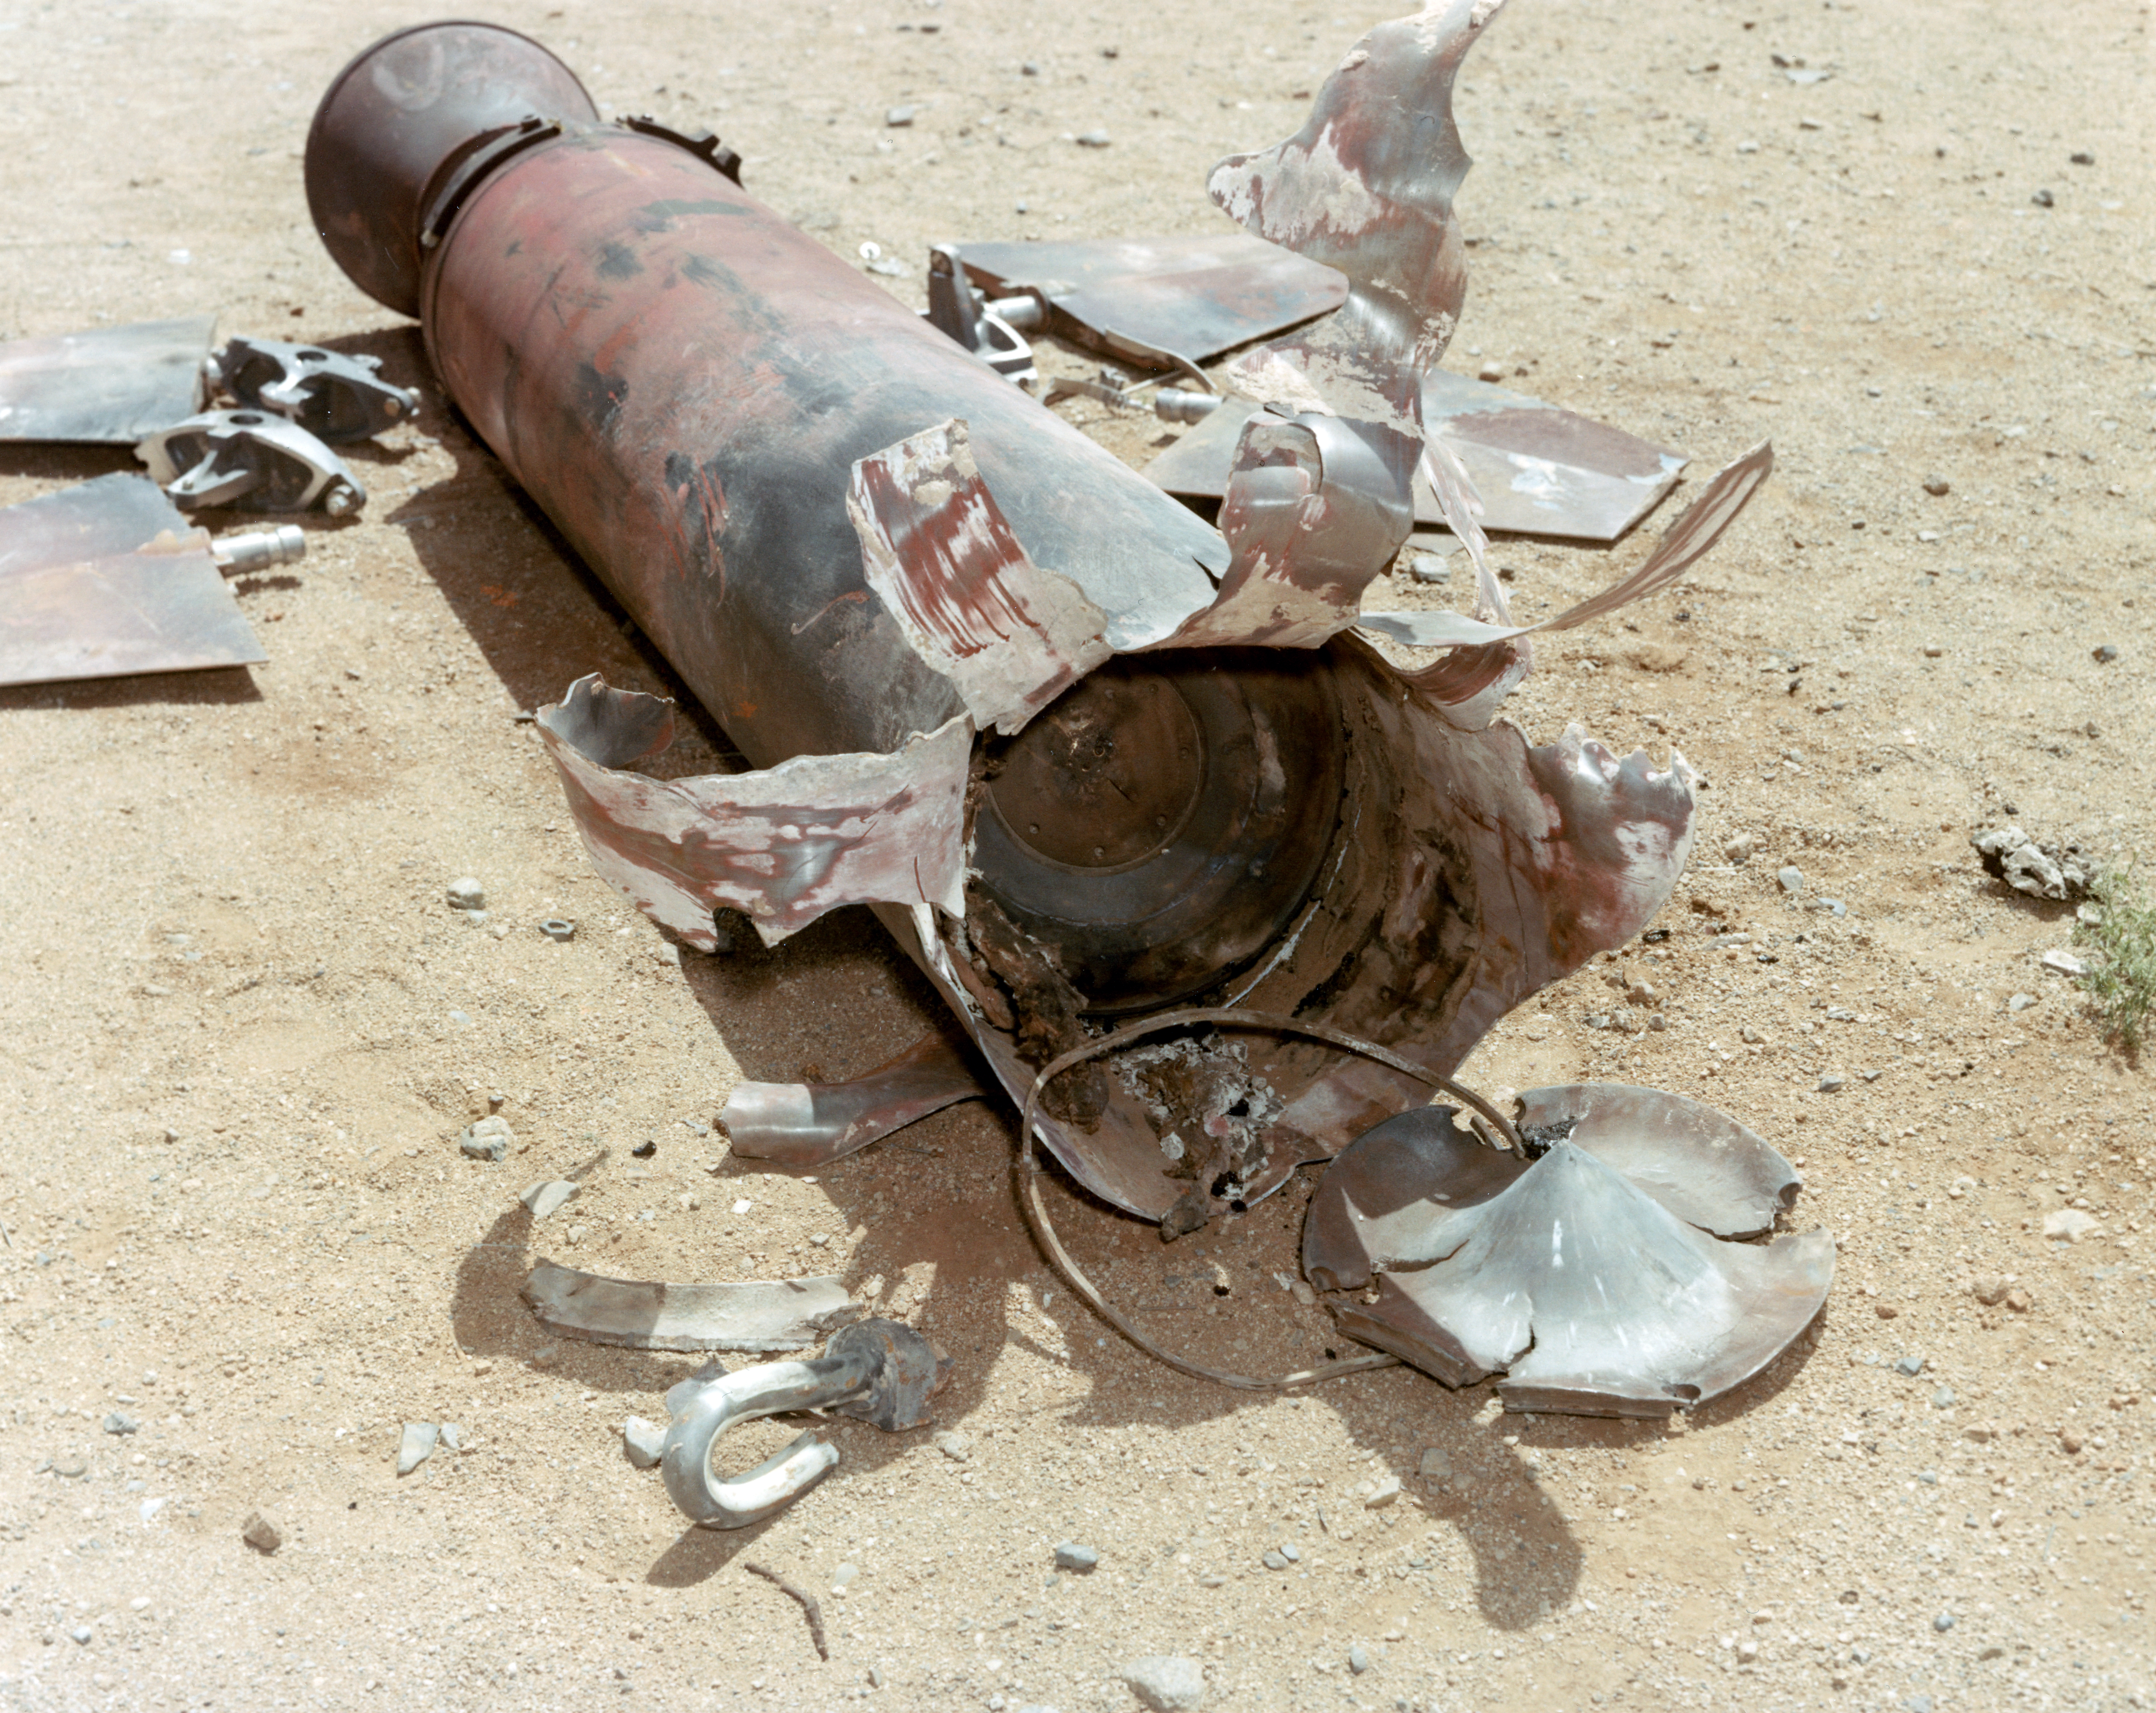

Kitt Peak Rocket Program Flight 3.3

This image shows part of the Aerobee 170-4 M1 rocket launched by Kitt Peak at White Sands Missile Range on 24 April 1970. This was flight 3.3, which had science goals of measuring the X-ray spectrum of Sco X-1 using crystal spectrometers and proportional counters.

Scientists gathered excellent data from this launch, and all systems, including the rocket, guidance, telemetry, and recovery, worked well.

The original negative of this image is stored at NOIRLab Headquarters in Tucson, Arizona. This image is part of NSF NOIRLab’s historical archives.

Credit: KPNO/NOIRLab/NSF/AURA